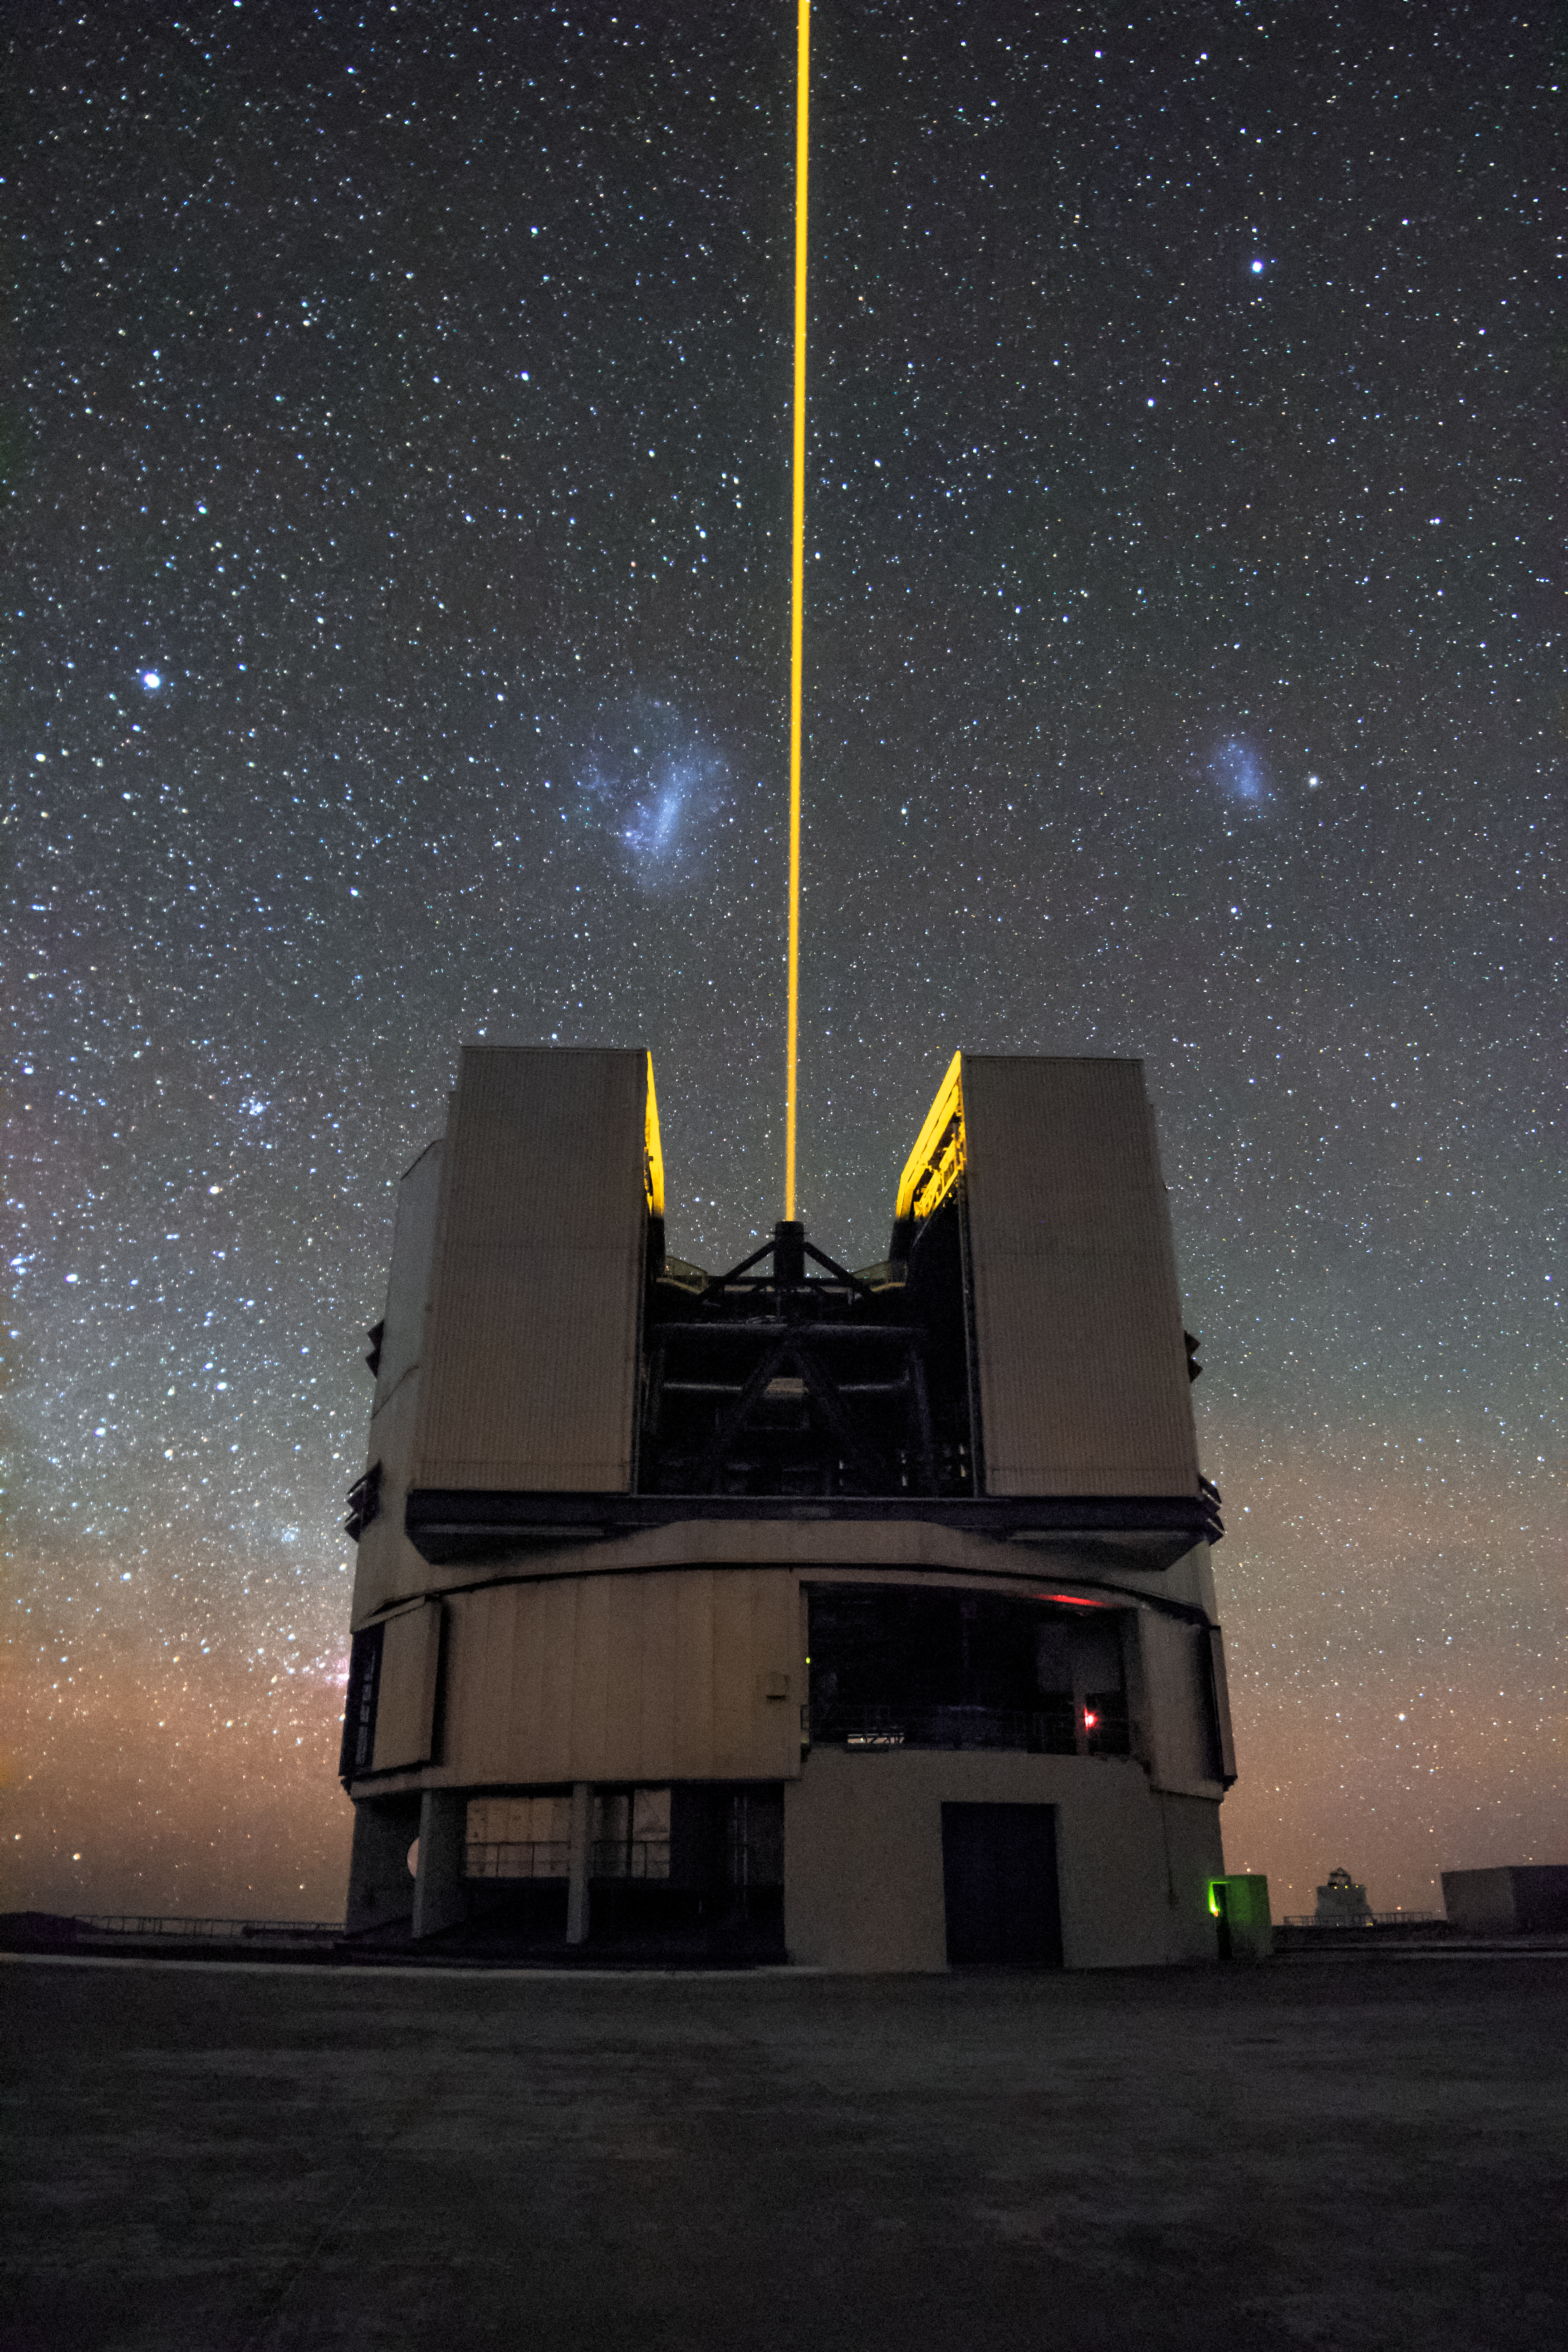

Solitary laser guide star divides the Magellanic Clouds

A solitary laser guide star from ESO's Very Large Telescope (VLT) divides the Magellanic Clouds in this captivating image. These dwarf galaxies are two of our nearest galactic neighbours, and have long been an object of fascination for astronomers.

The laser shining from the VLT is a key component of the adaptive optics system which allows astronomers to vastly reduce the atmospheric distortion present at even the best sites in the world for astronomy, including Paranal in Chile, the home of the VLT.

Credit: H. Stockebrand/ESO